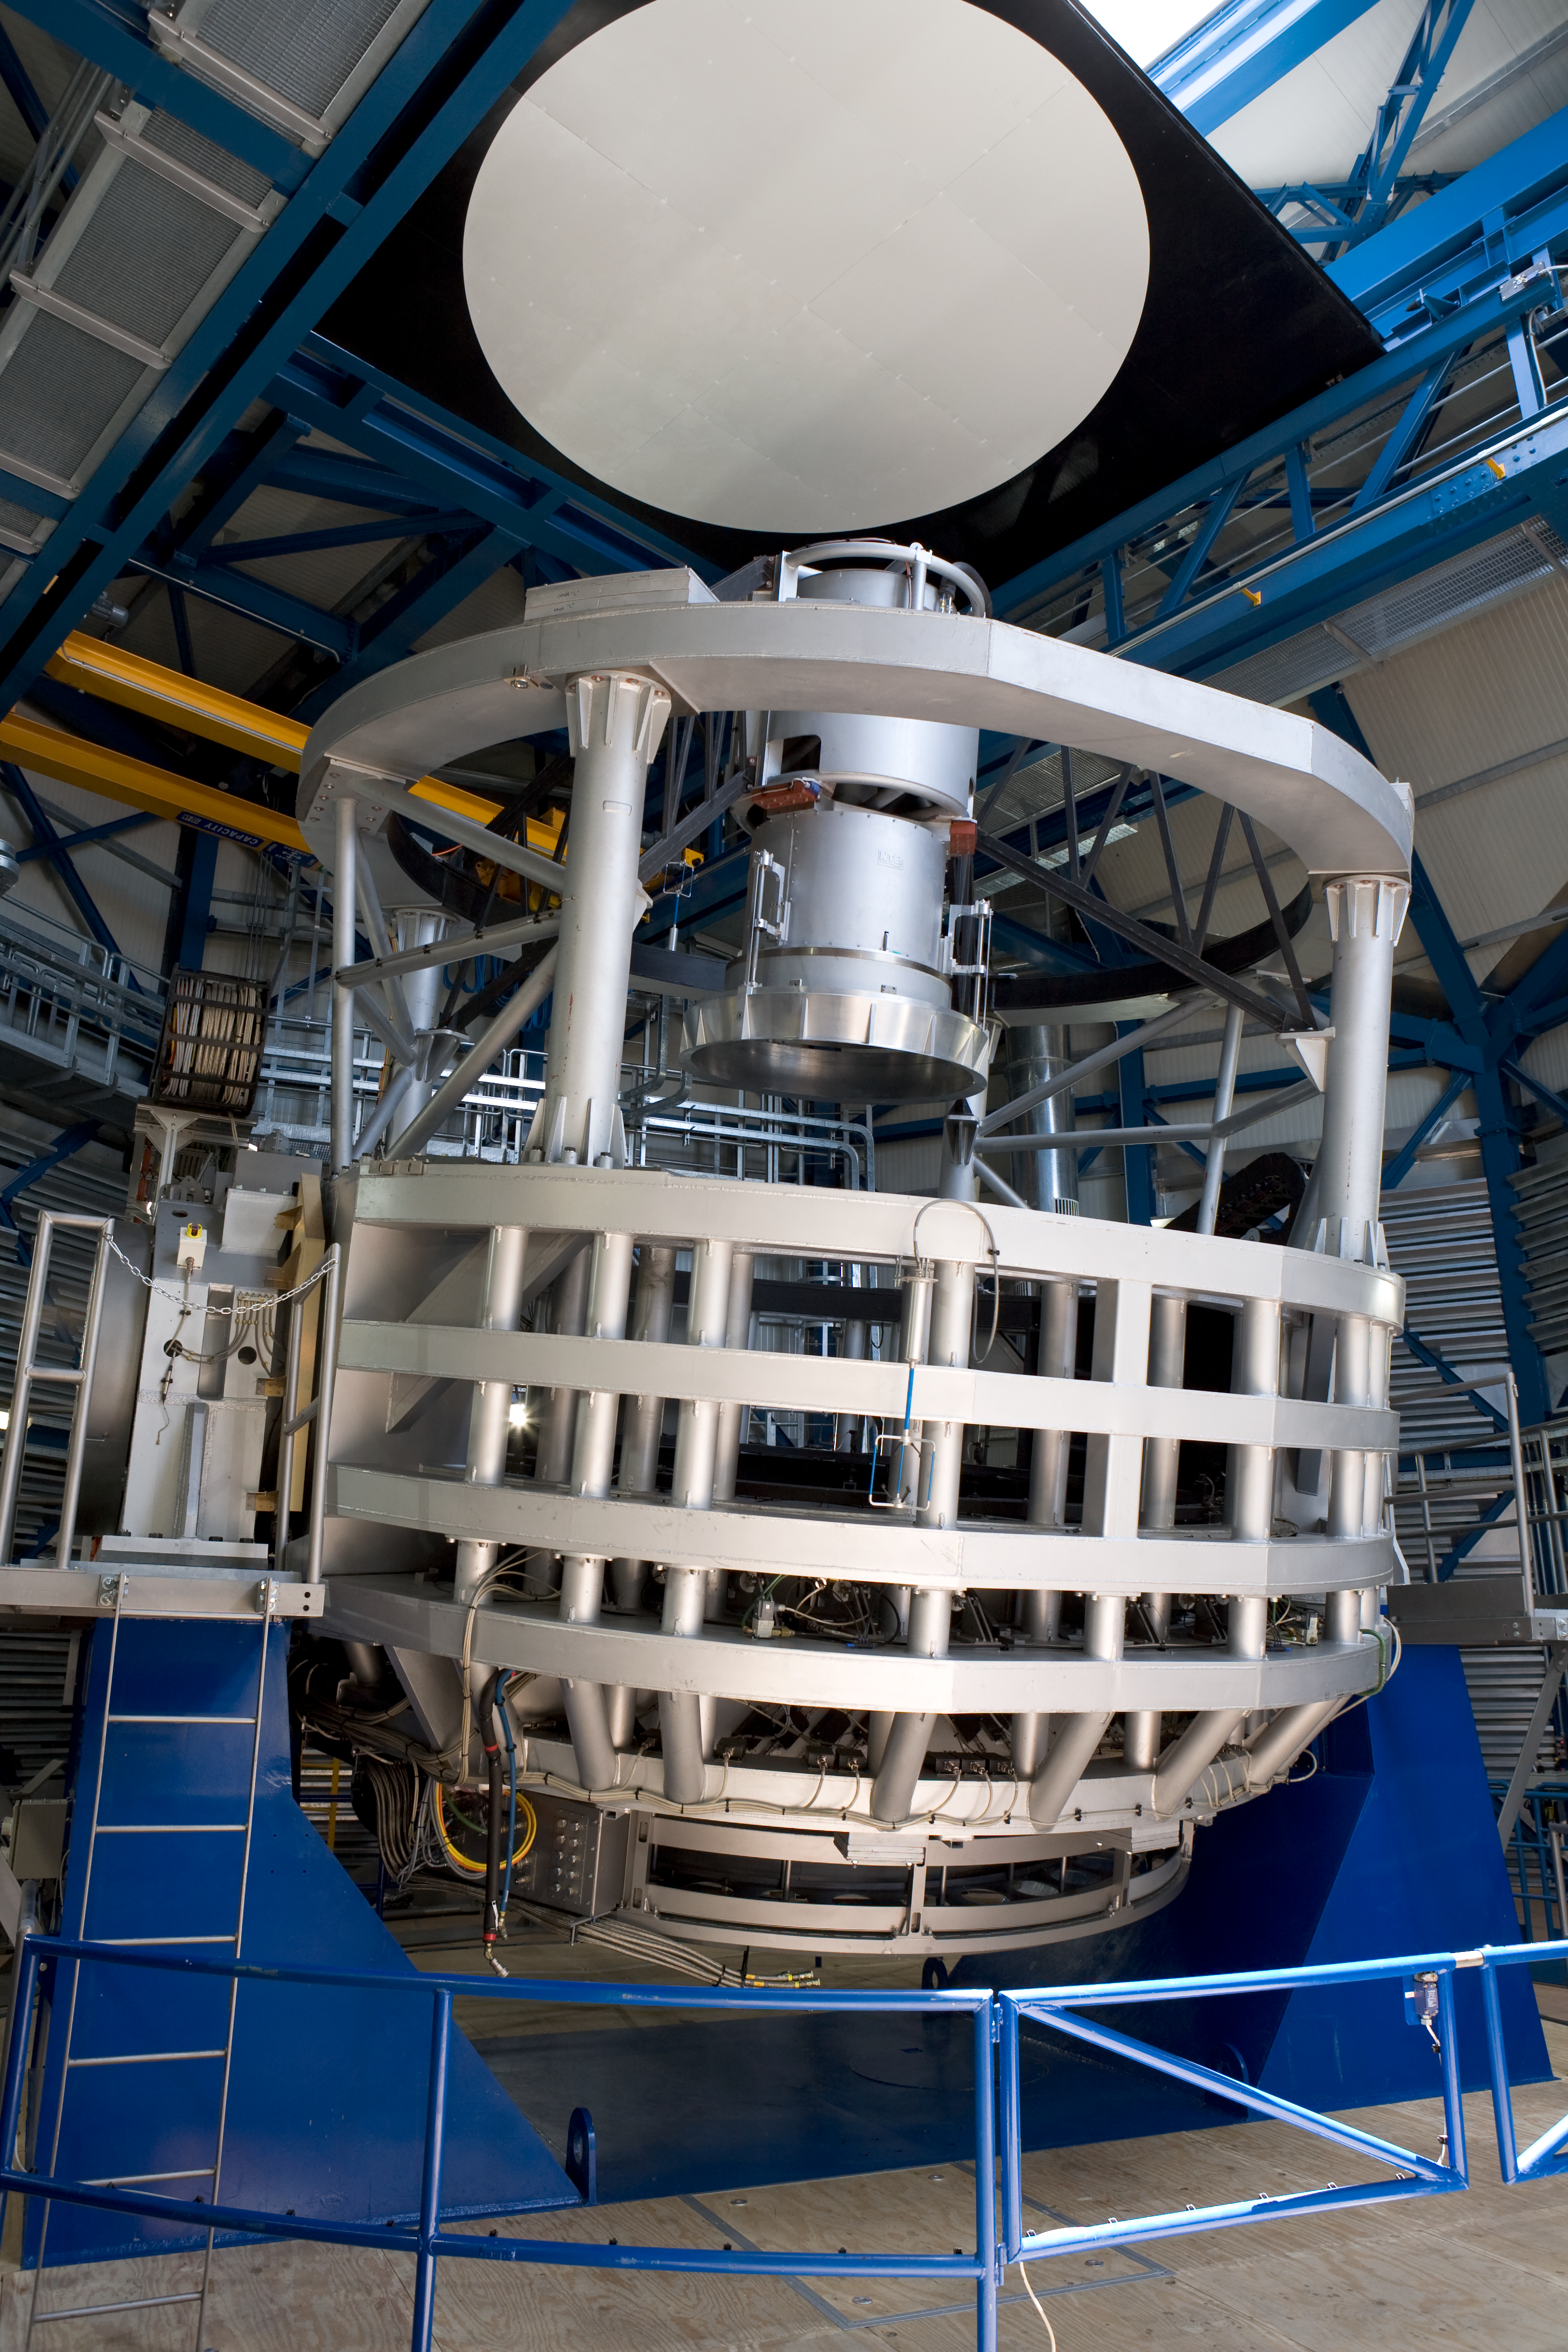

VISTA telescope structure

VISTA telescope structure in its enclosure.

Credit: ESO